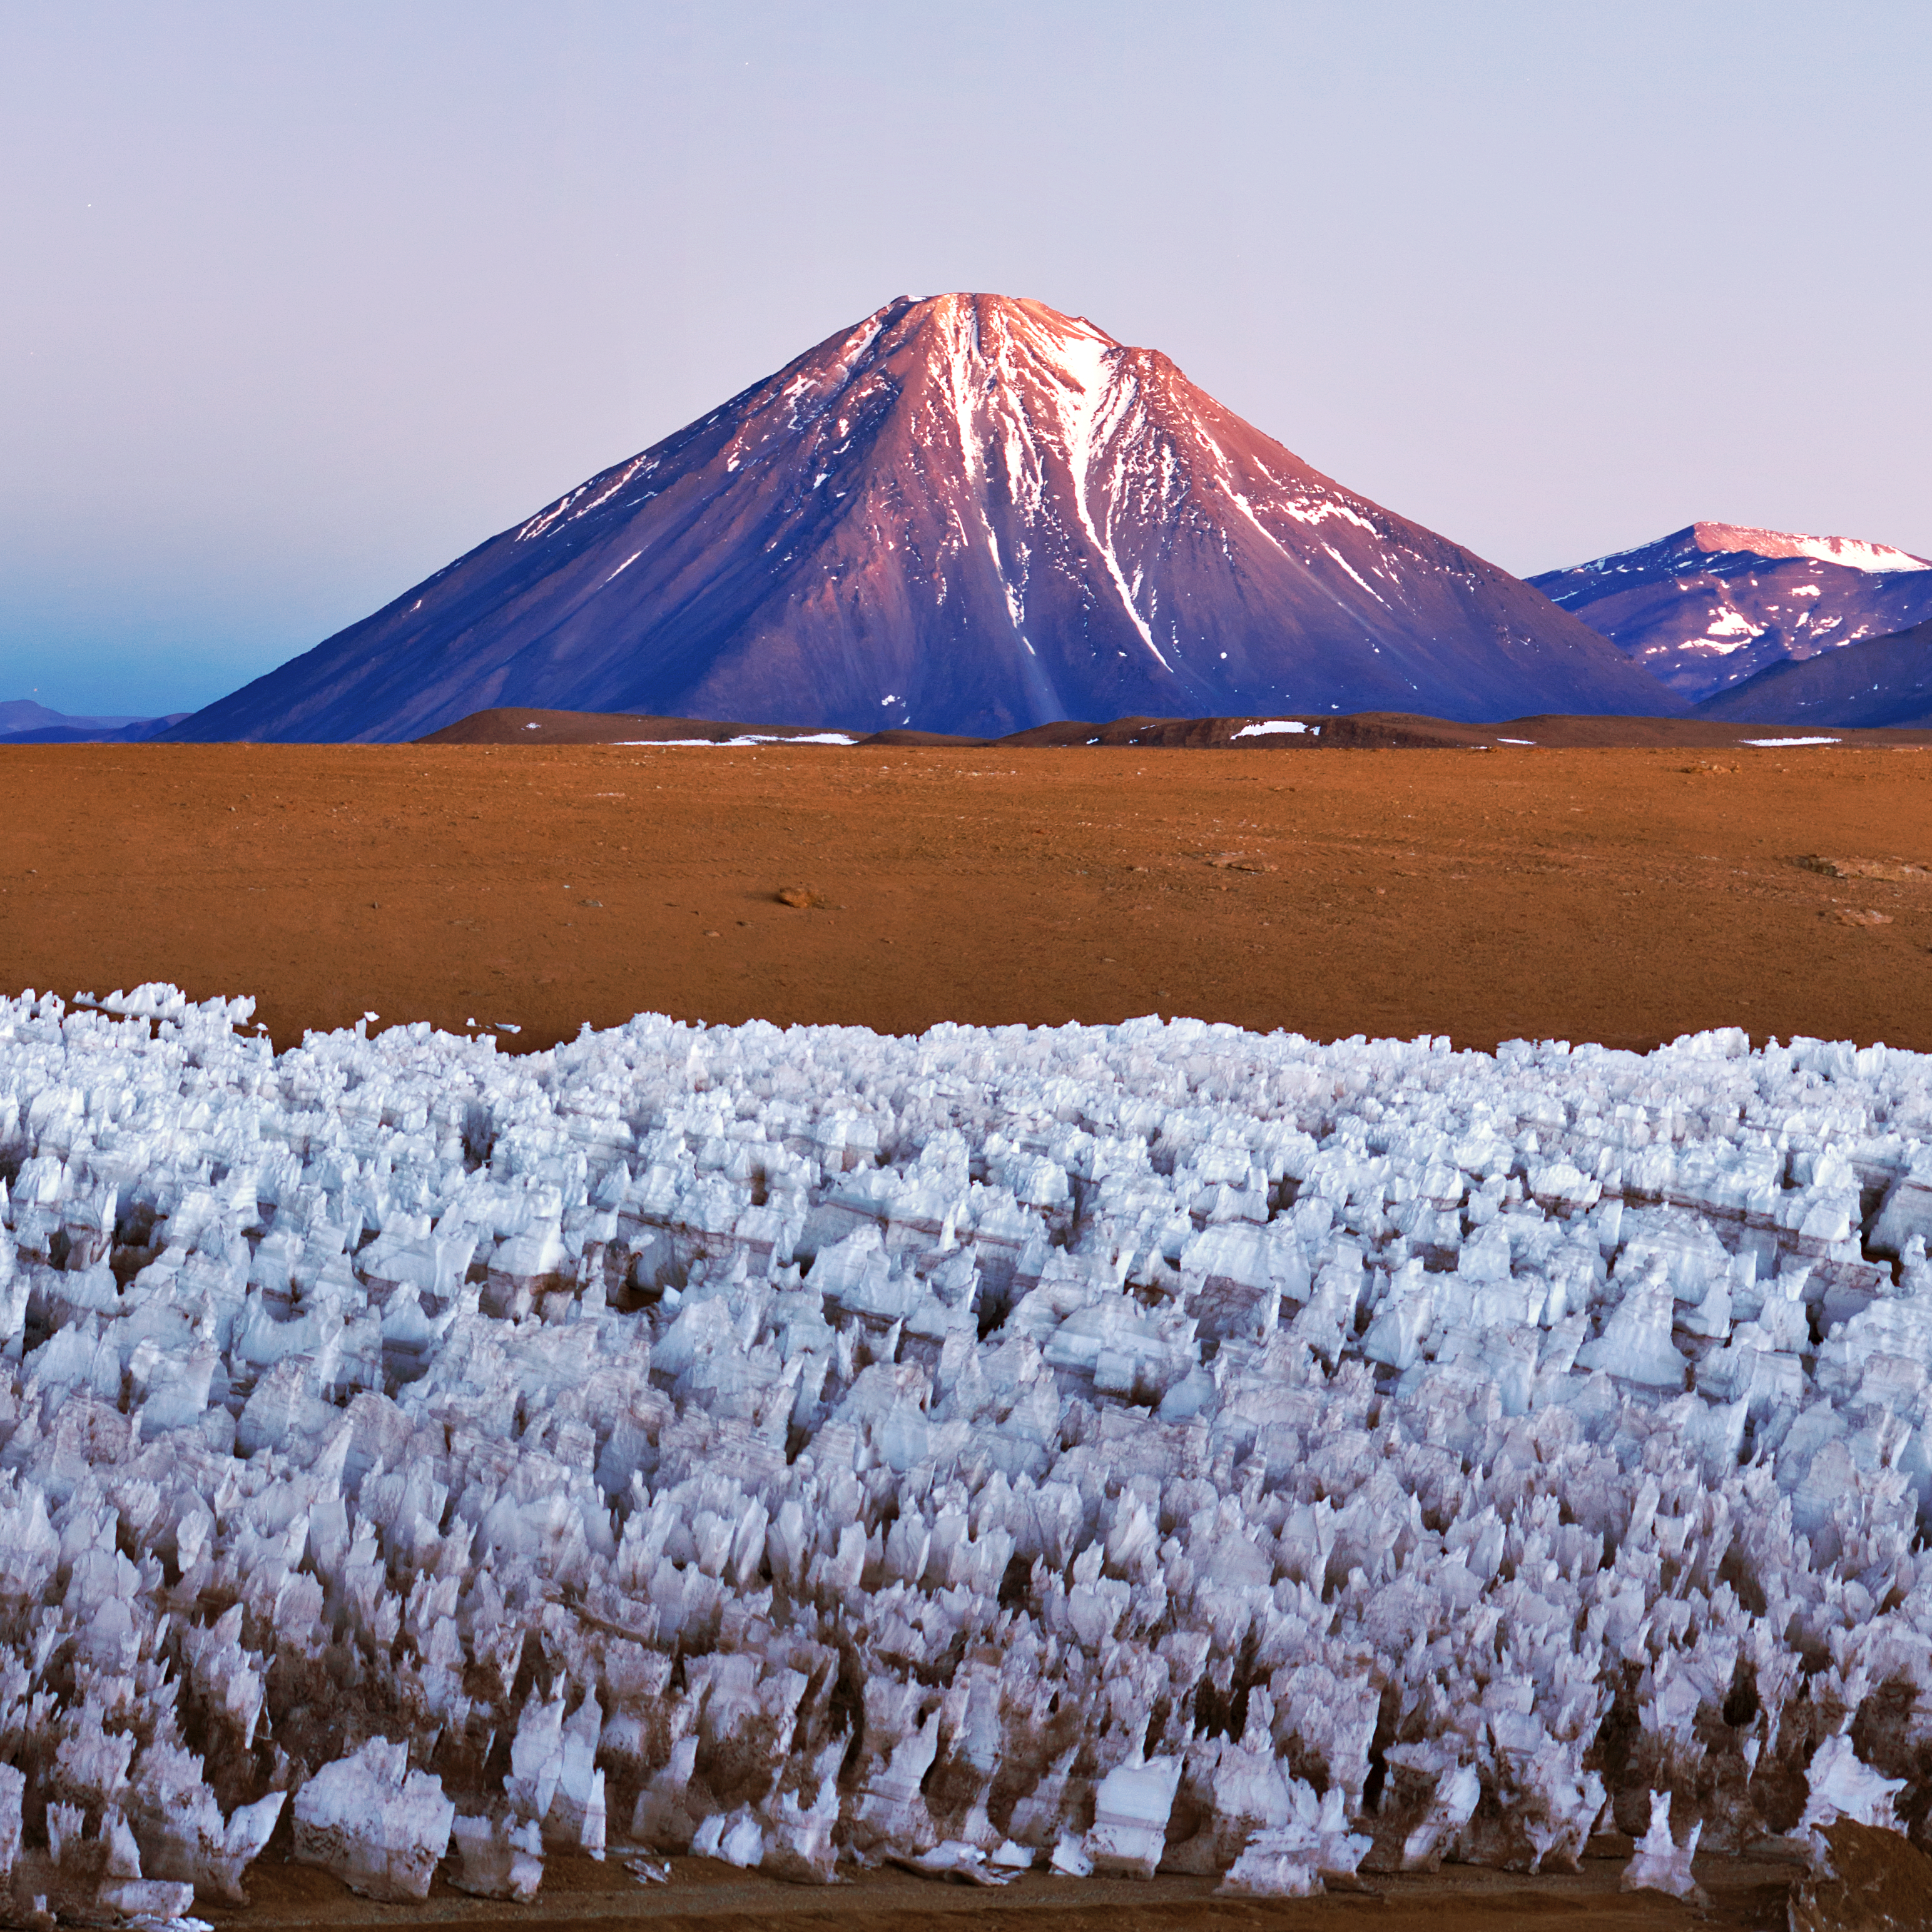

Licancabur sunrise

Sunrise over the Licancabur volcano, close to the ALMA site. The ice figures in the ground are called "penitentes", a curious natural phenomenon found in high-altitude regions. They are thin spikes of hardened snow or ice, with sharp edges pointing towards the Sun, reaching heights from a few centimetres up to several metres

Credit: ESO